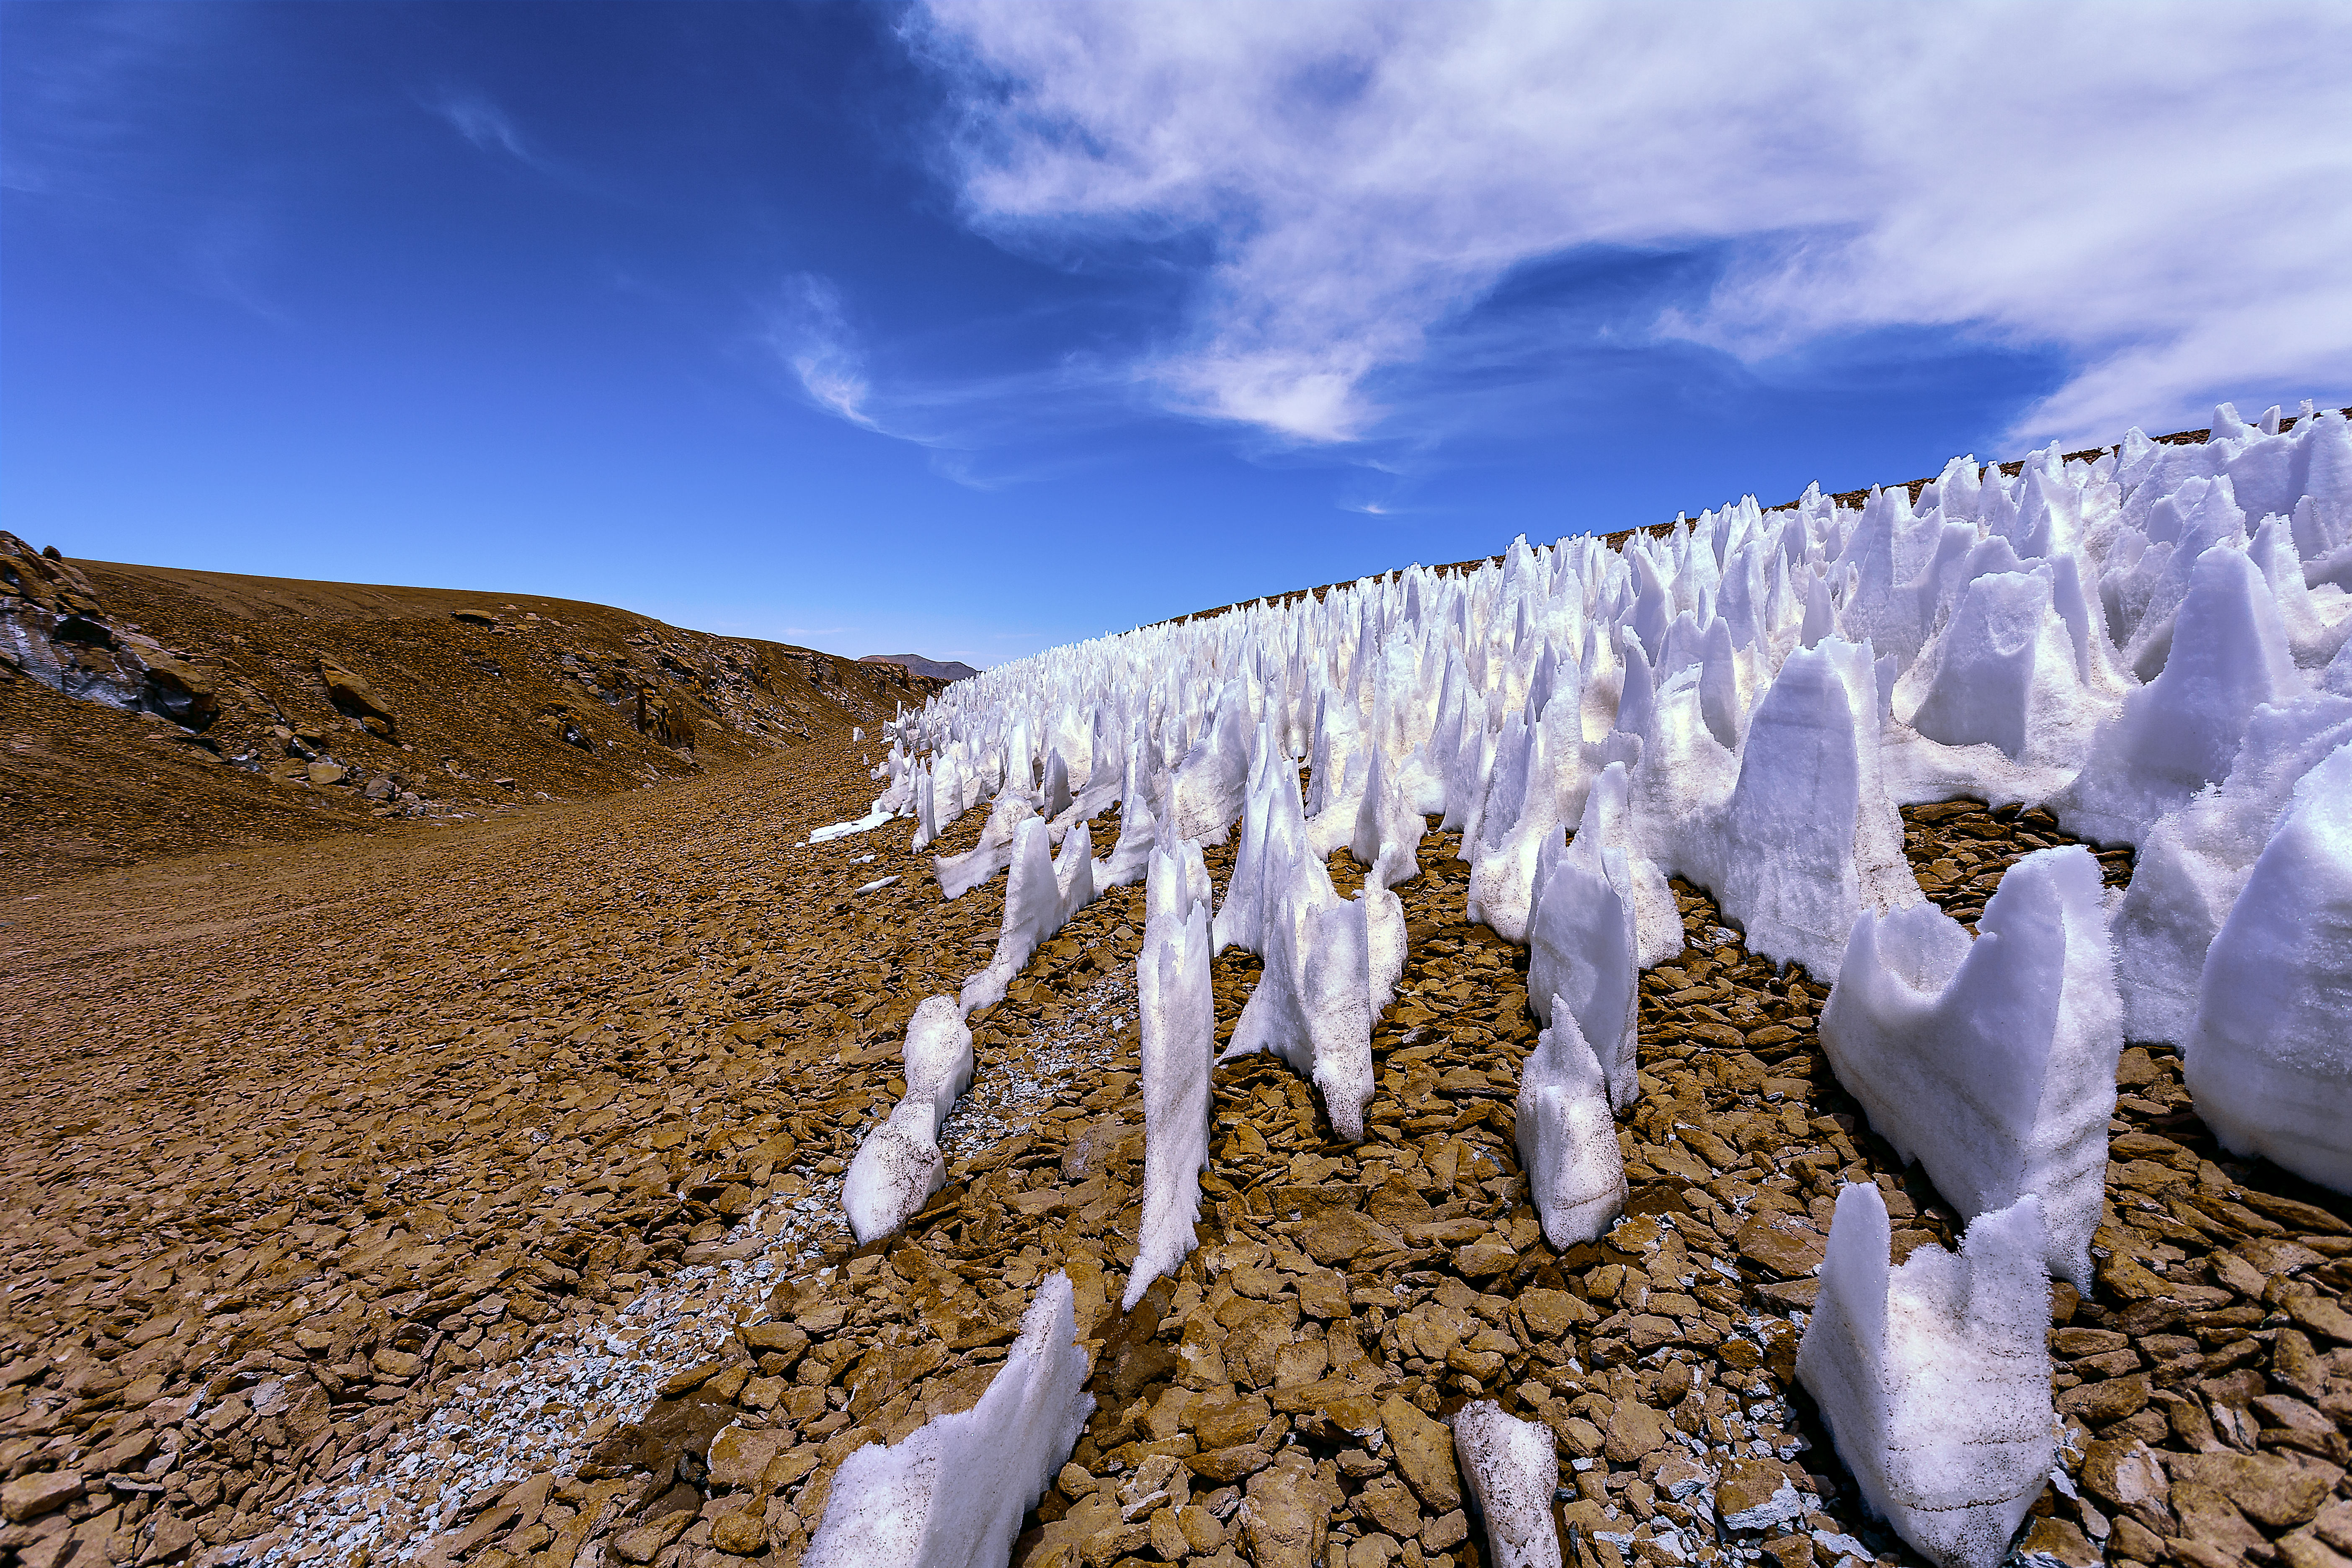

Ice in the desert

This image shows penitentes, a snow formation found at high altitudes. They take the form of tall thin blades of hardened snow or ice, closely spaced with the blades oriented towards the general direction of the Sun.

Credit: A. Duro/ESO